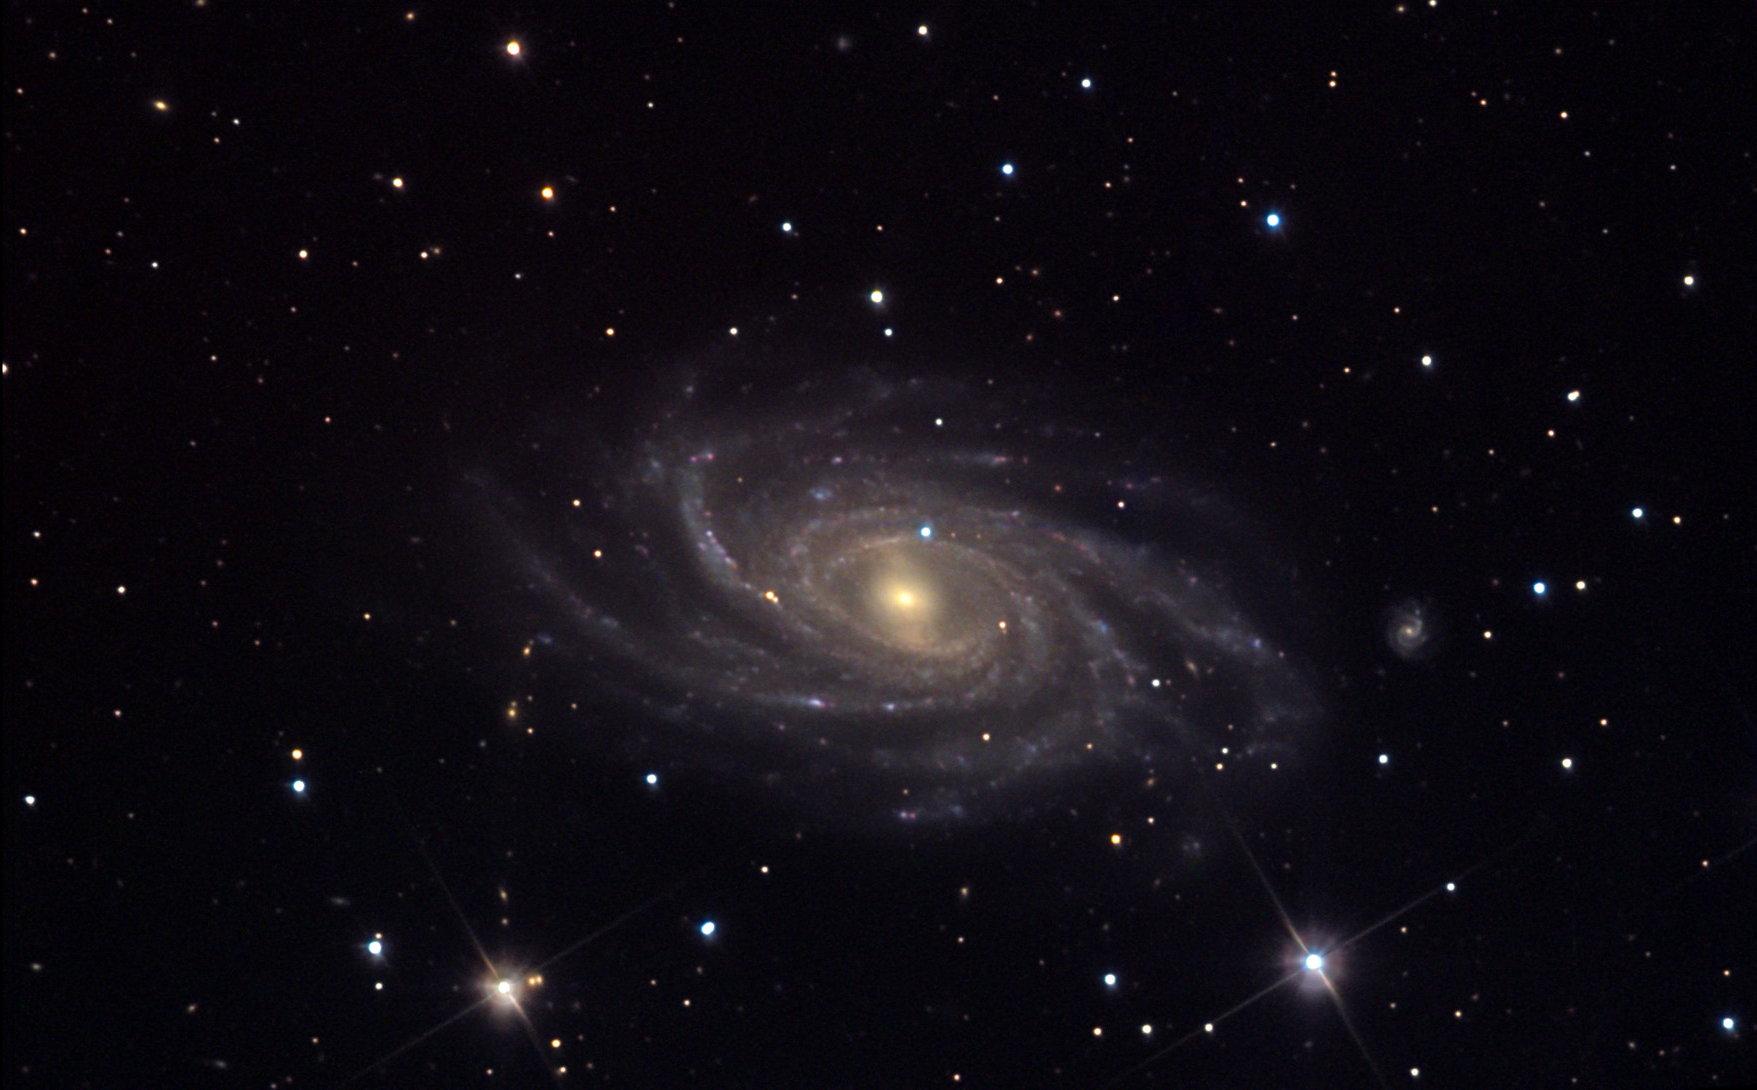

NGC 2336

The many delicate spiral arms of NGC 2336 give it the appearance of regal, understated beauty. The central region sports a bar in which stars orbit the center of the galaxy, not in circles as do the stars in the outer arms- but instead in "figure eights" and more complicated weave-like patterns along the axis of the bar. This galaxy is one of the largest in the direction of Polaris- and it is one of the most northern CCD images acquired from the Visitor Center Observatories. NGC 2336 is around 100 million light years away.

This image was taken as part of Advanced Observing Program (AOP) program at Kitt Peak Visitor Center during 2014.

Credit: KPNO/NOIRLab/NSF/AURA/Adam Block